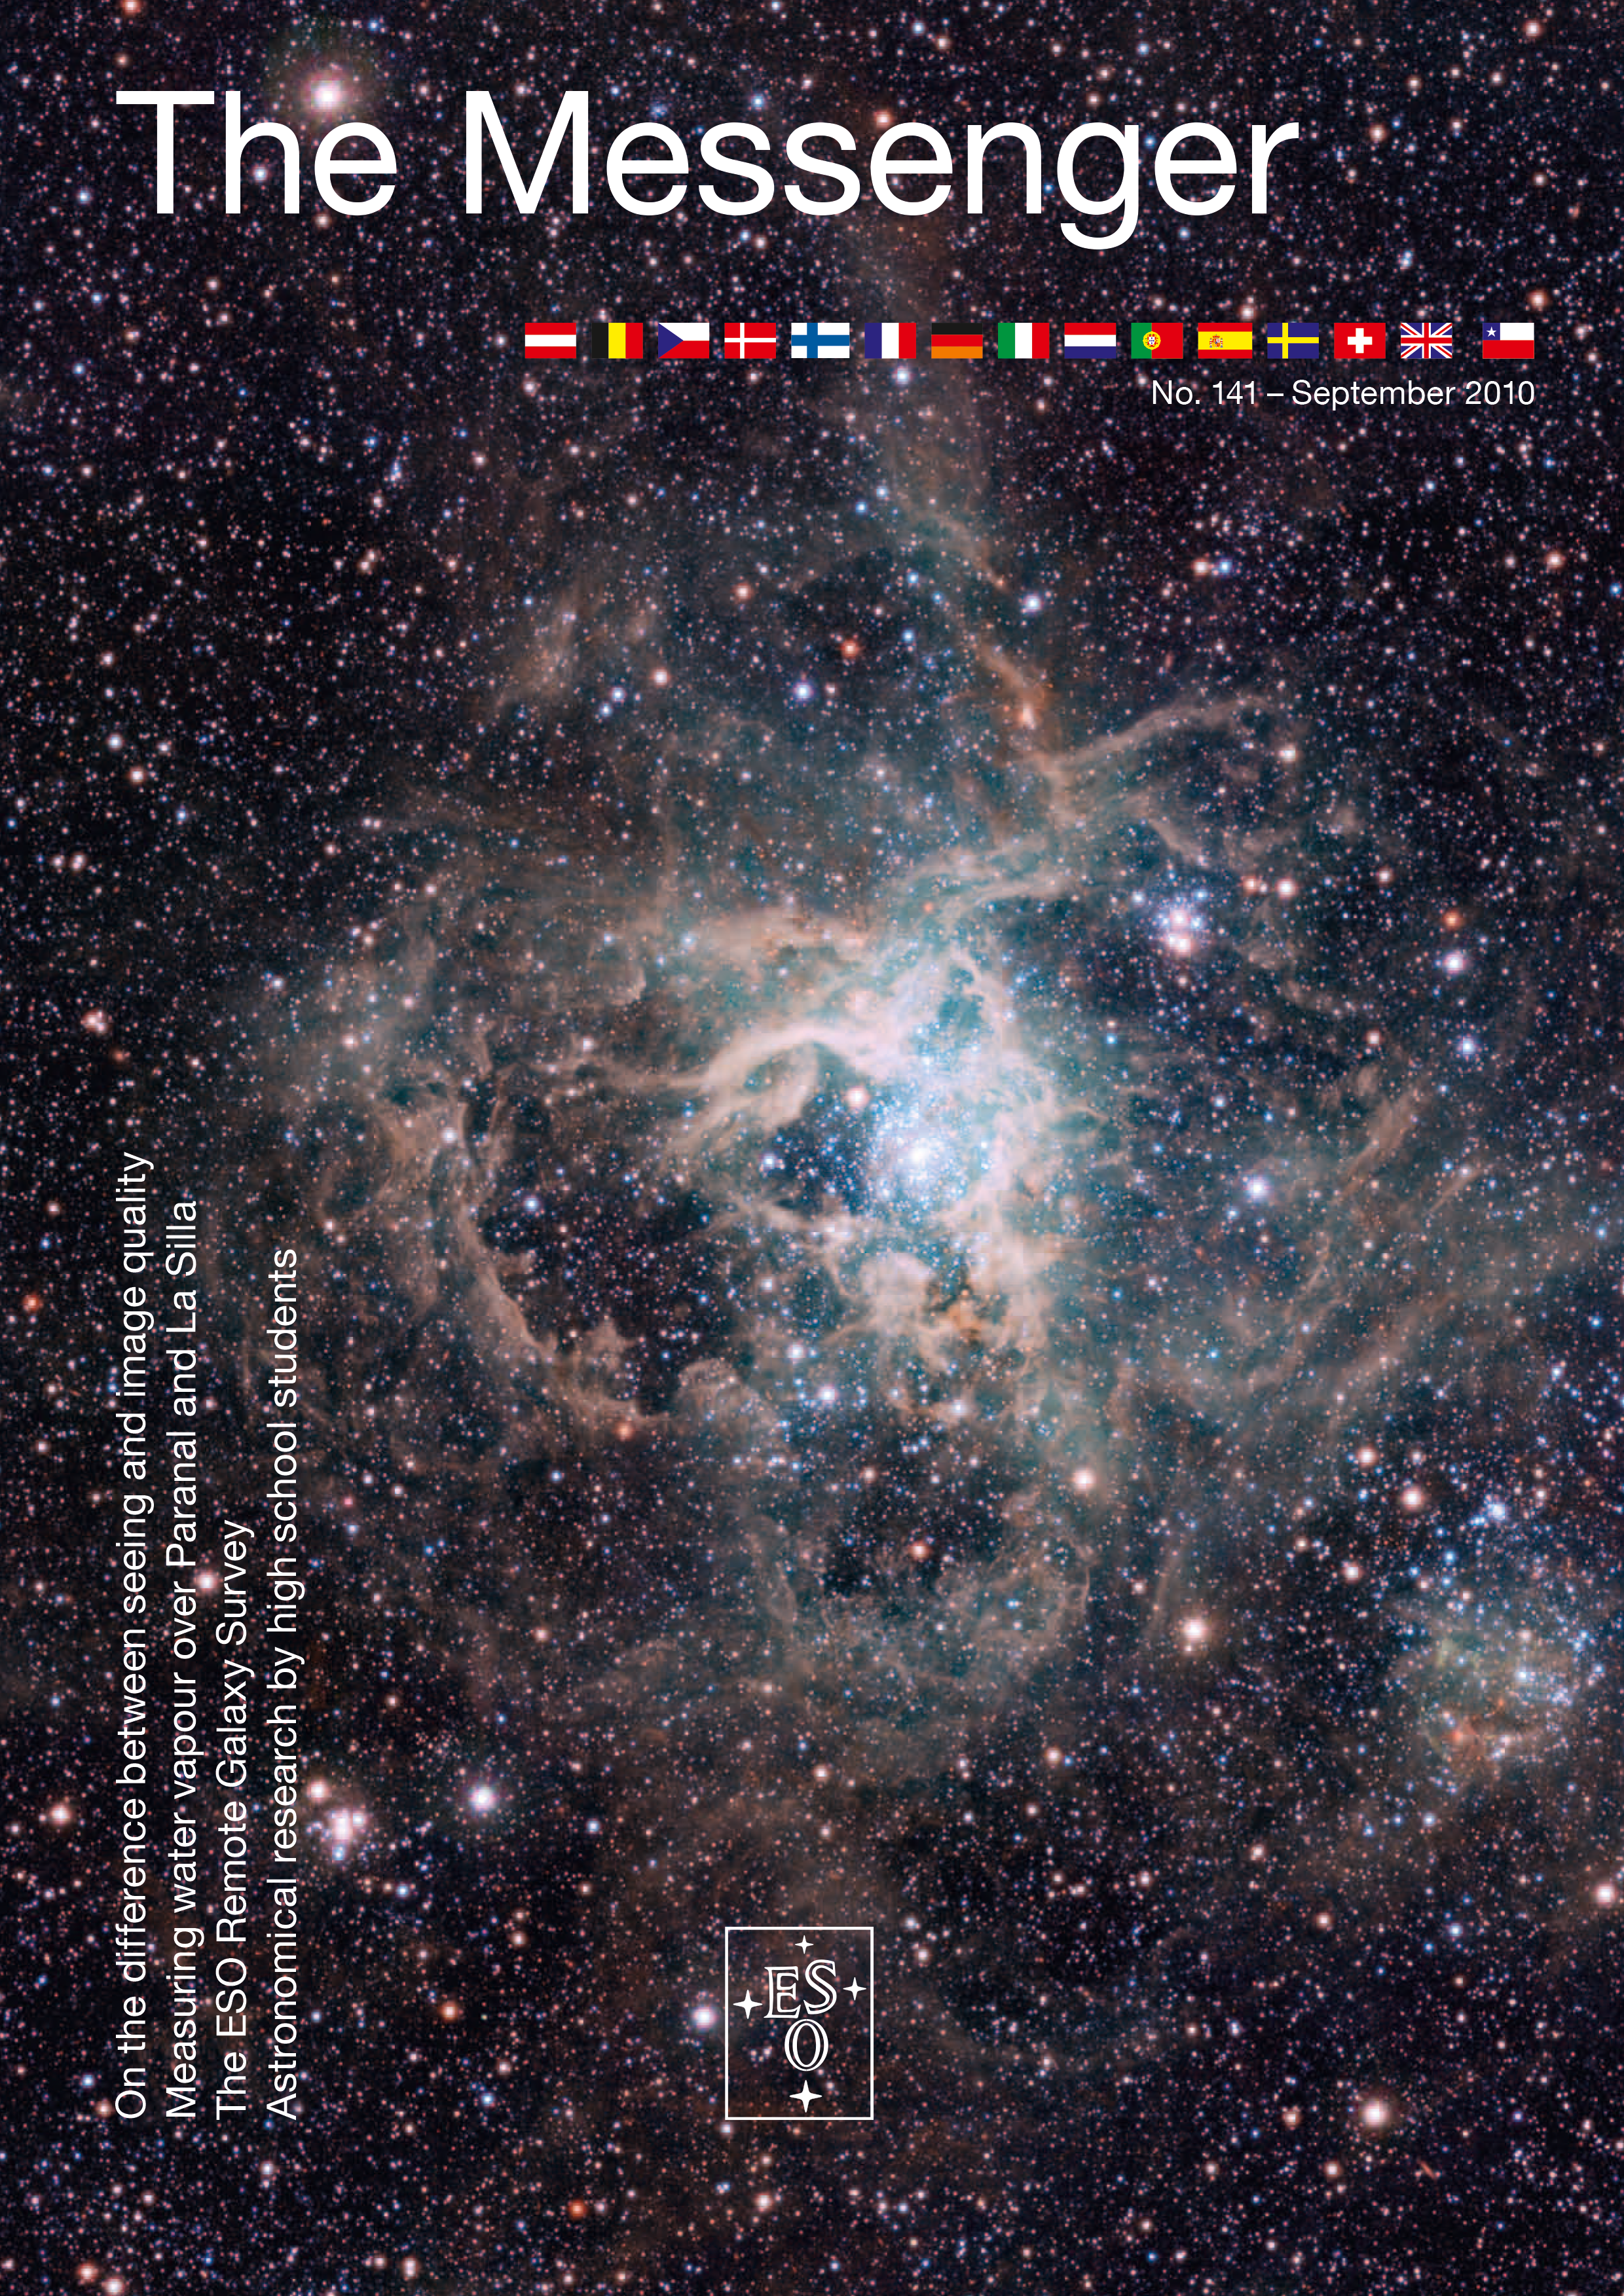

Cover of The Messenger No. 141

Credit: ESO